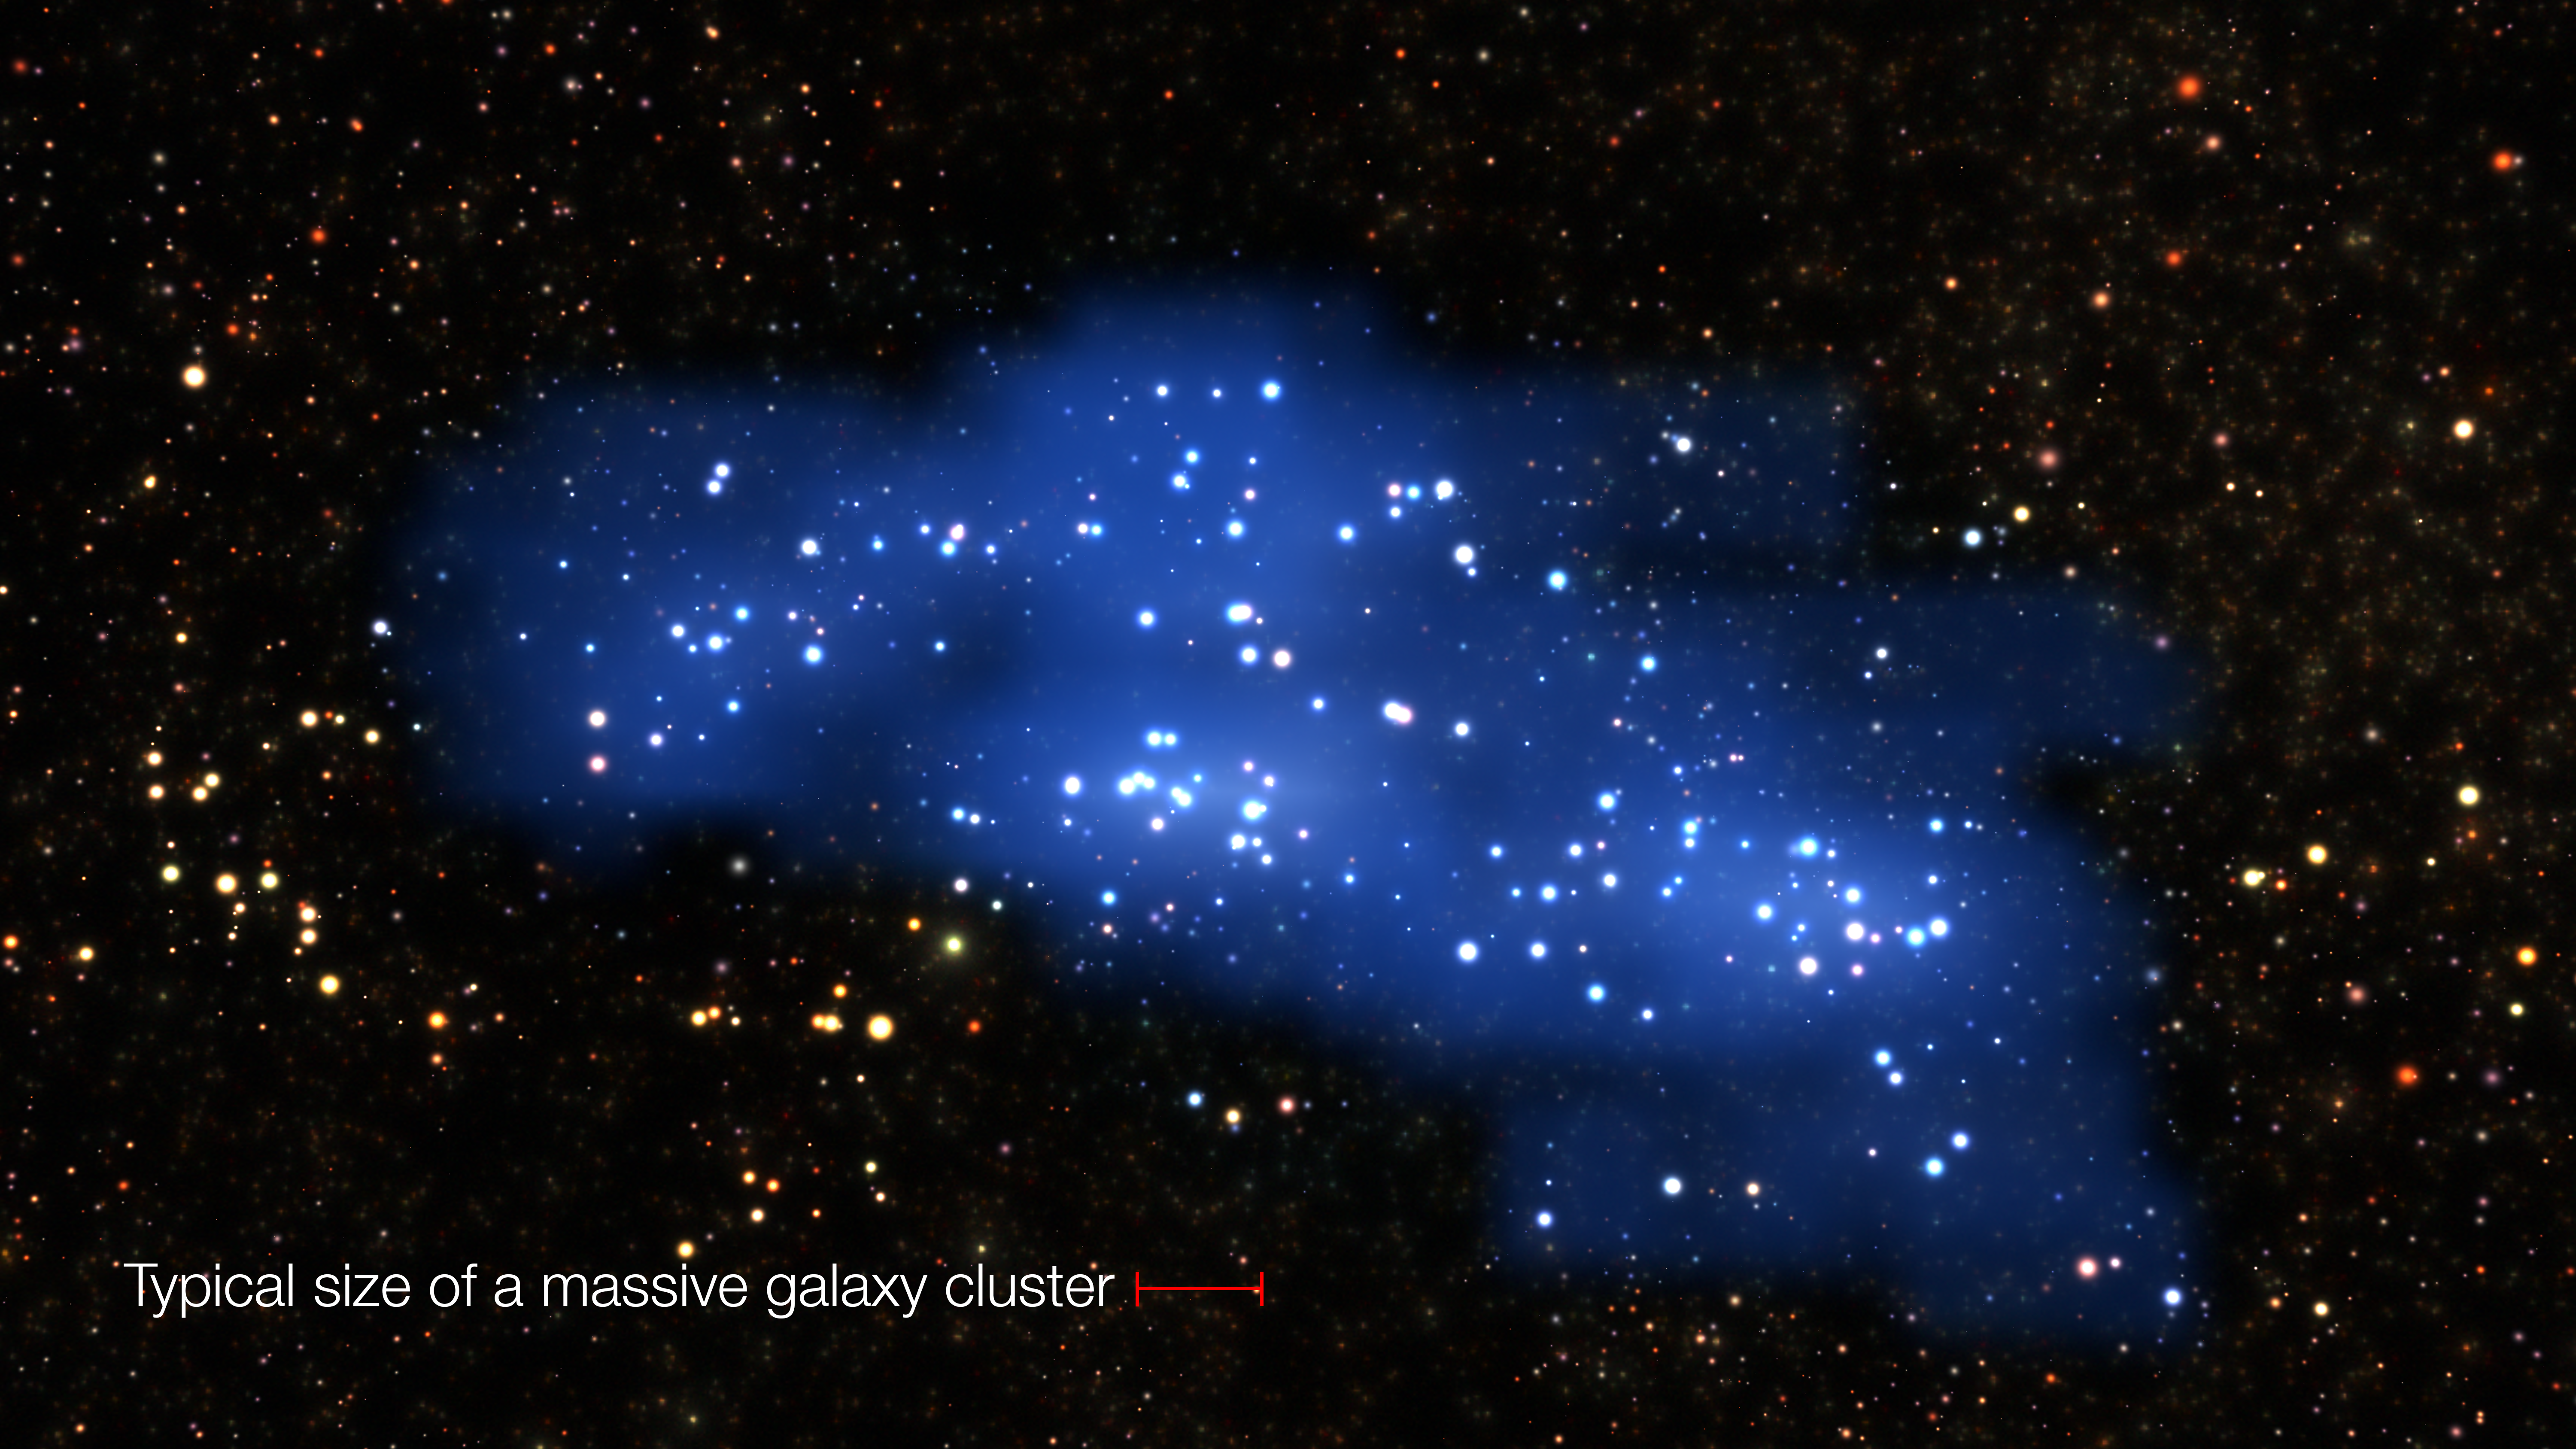

Comparison of the Hyperion Proto-Supercluster and a standard massive galaxy cluster

This visualisation shows the extent of Hyperion compared to the size of a typical massive galaxy cluster in the local universe.

Credit: ESO/L. Calçada & Olga Cucciati et al.